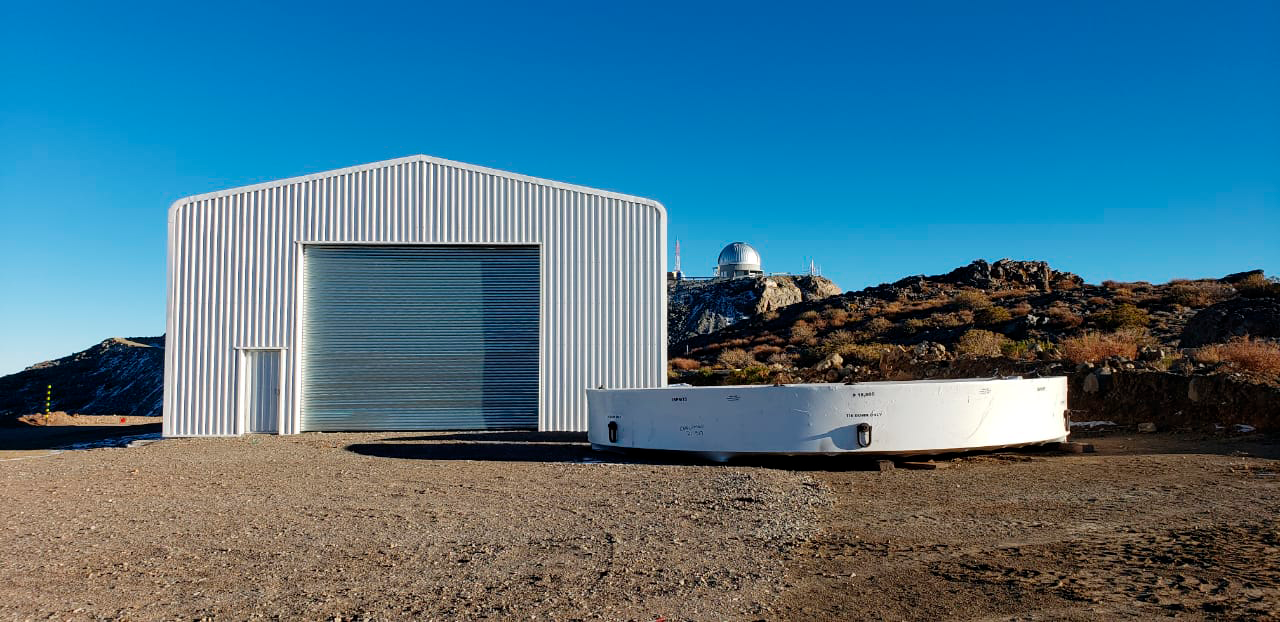

M1M3 Surrogate Moved to Summit

The M1M3 surrogate mirror, an aluminum mass that approximates that of the glass mirror, arrived in Chile and was transported to the LSST summit facility building in early July 2019.

Credit: Rubin Observatory/NSF/AURA